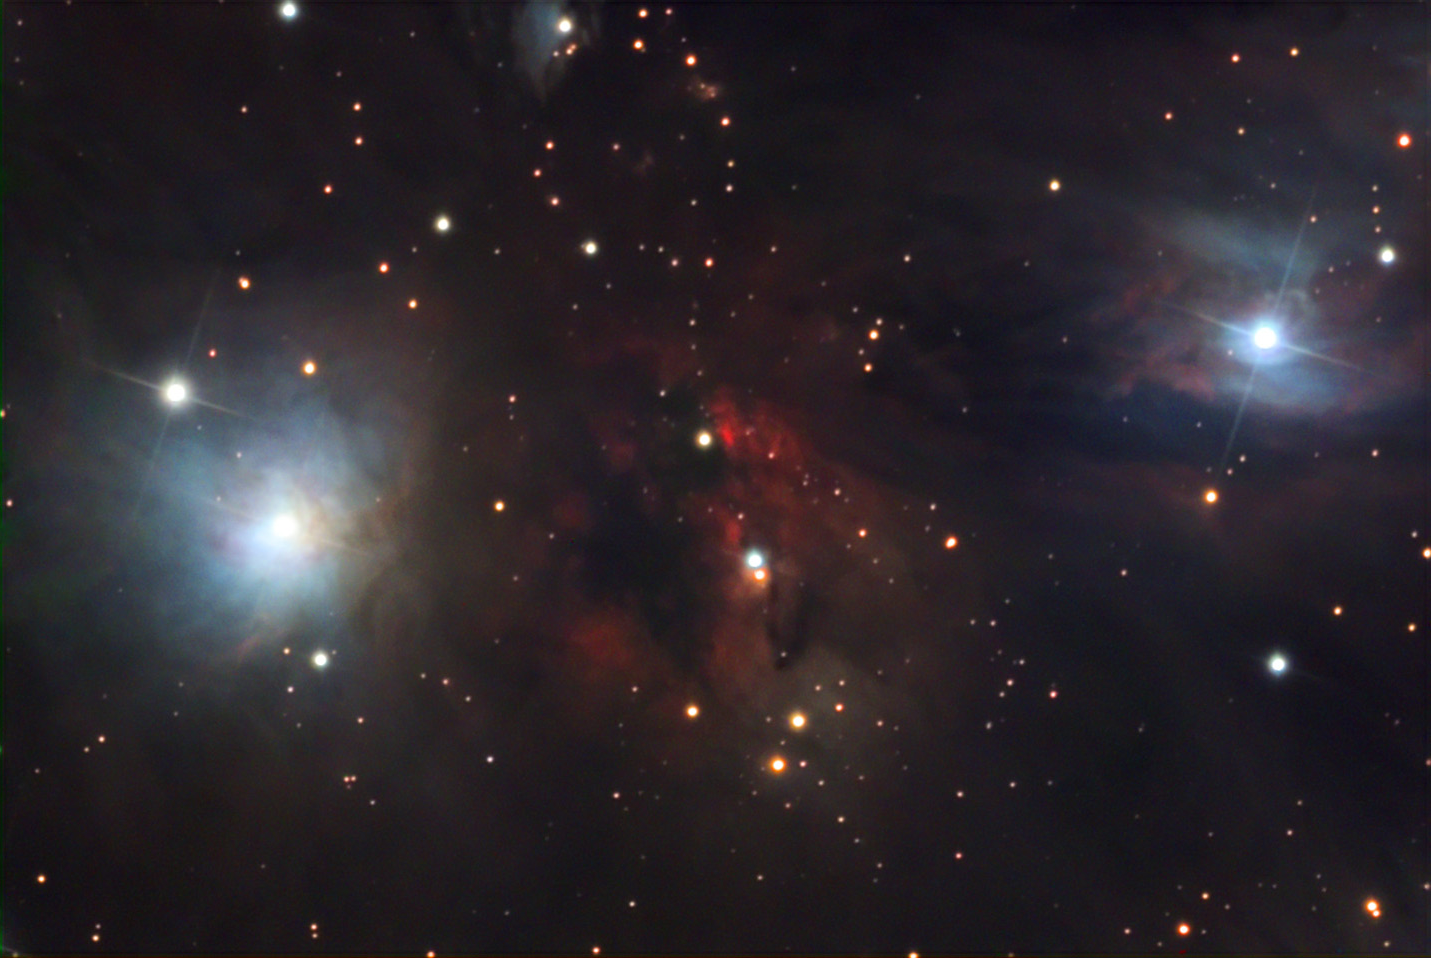

NGC 2170

NGC 2170 is located about 2400 lightyears away in the constellation Monoceros. It is both an emission and reflection nebula, housing hundreds of newborn stars.

This image was taken as part of Advanced Observing Program (AOP) program at Kitt Peak Visitor Center during 2014.

Credit: KPNO/NOIRLab/NSF/AURA/Doc. G. and Dick Goddard/Adam Block